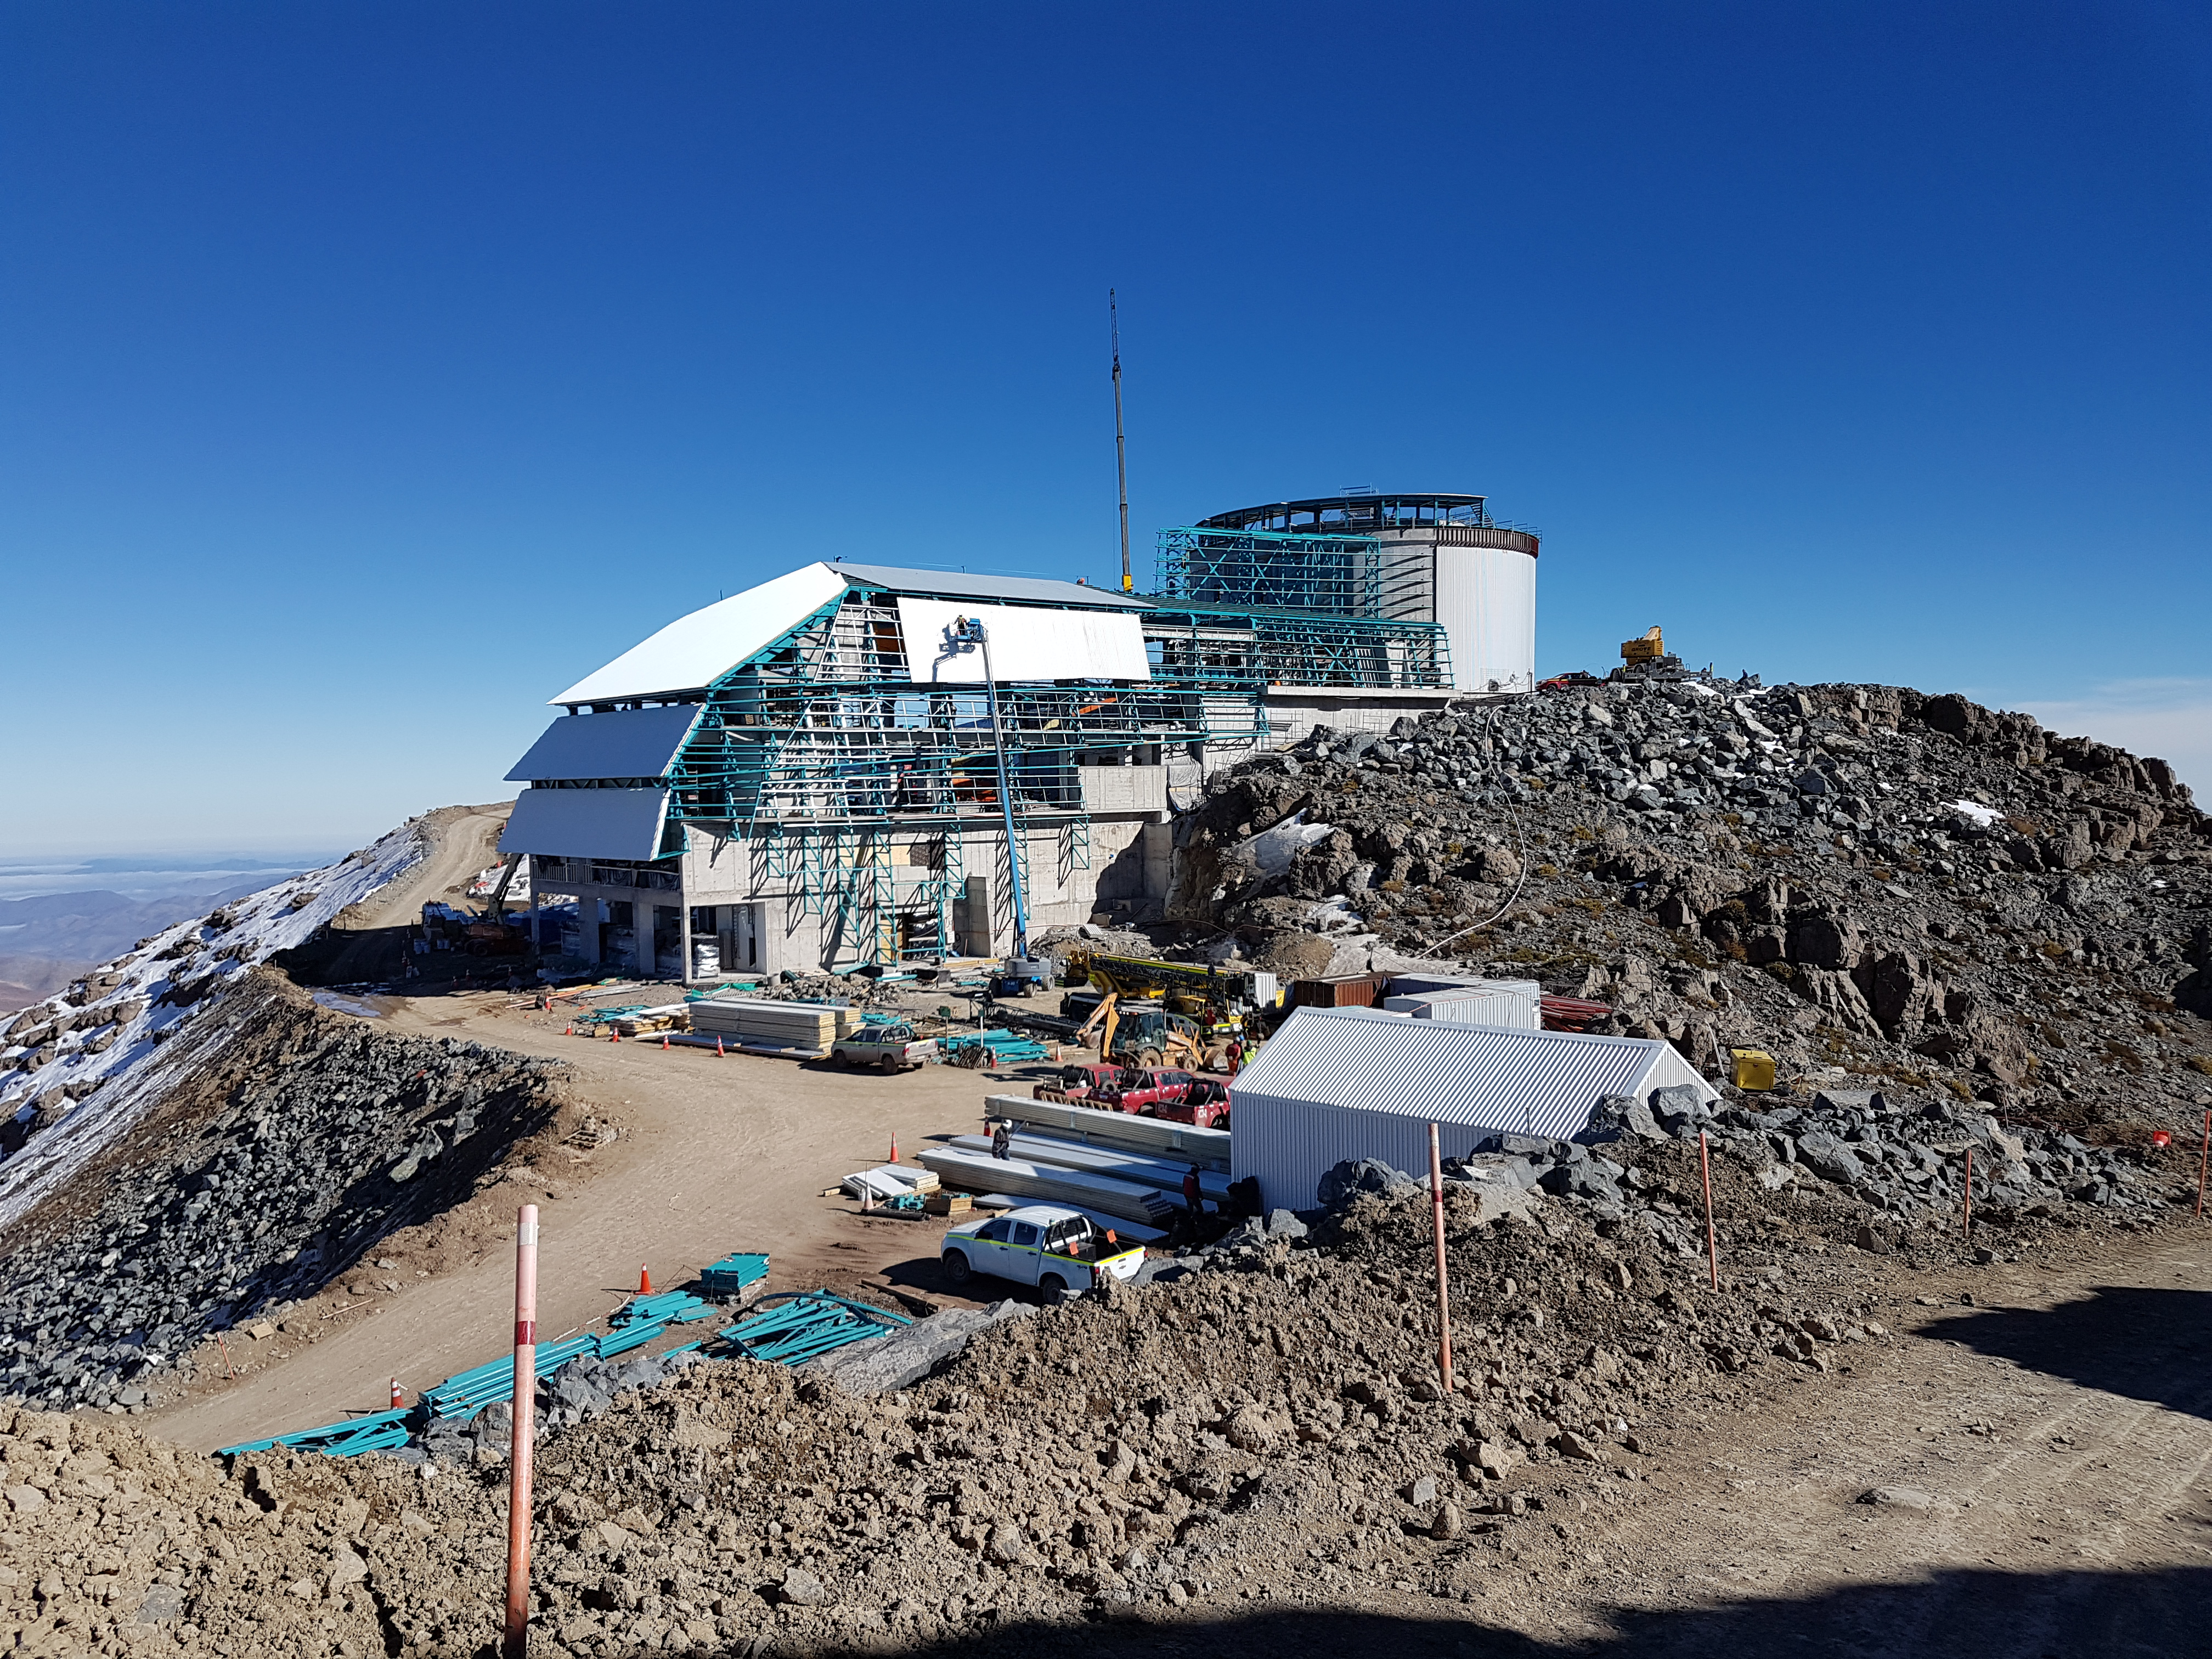

Summit Construction Update 06132017

Roof installation progress. The employees in the lift are about 60 ft (18 m) off the ground.

Credit: Rubin Observatory/ NSF/ AURA